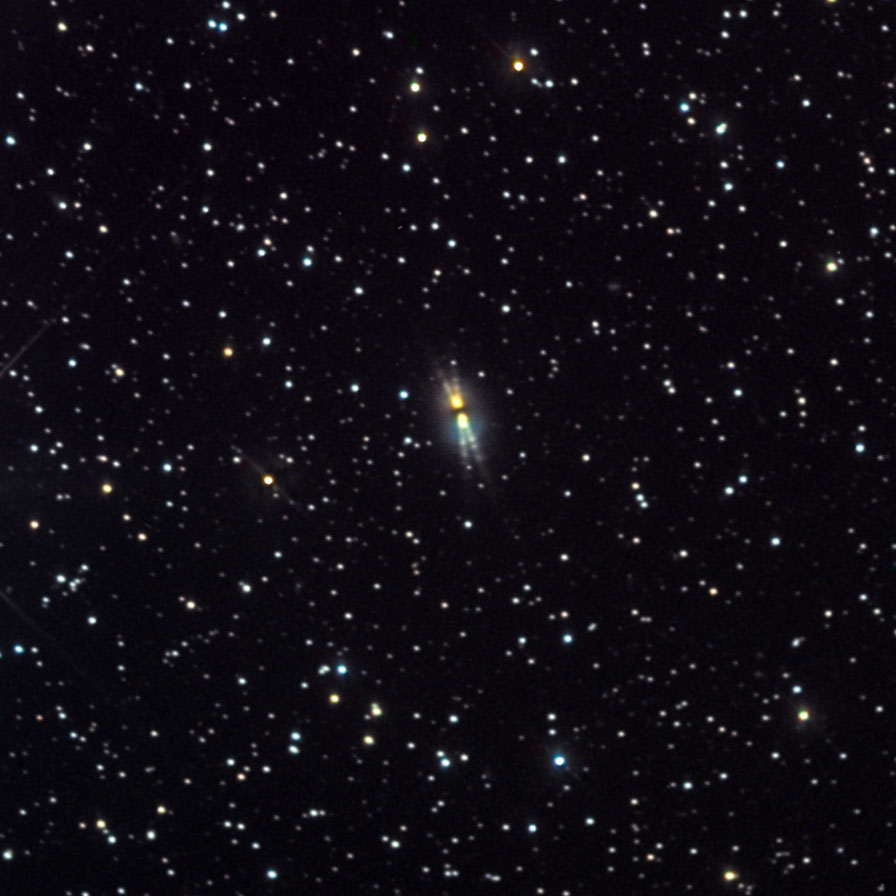

The Egg Nebula

This object is classified as a bipolar protoplanetary nebula - bipolar due to its symmetric, two-component structure and protoplanetary because it is the precursor to a true planetary nebula. It is about 3000 lightyears away in the constellation Cygnus the Swan.

This image was taken as part of Advanced Observing Program (AOP) program at Kitt Peak Visitor Center during 2014.

Credit: KPNO/NOIRLab/NSF/AURA/Chas Sourek and Diana Hartrampf/Adam Block